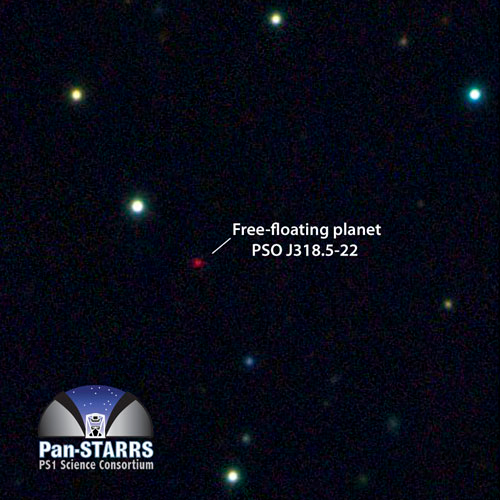

Pan-STARRS image of PSO J318.5-22

Multicolor image of the free-floating planet PSO J318.5-22 from the Pan-STARRS 1 telescope, in the constellation of Capricornus. The planet is extremely cold and faint, about 100 billion times fainter in optical light than the planet Venus. Most of its energy is emitted at infrared wavelengths. The image is 125 arcseconds on a side.

Credit: Pan-STARRS PS1 Science Consortium